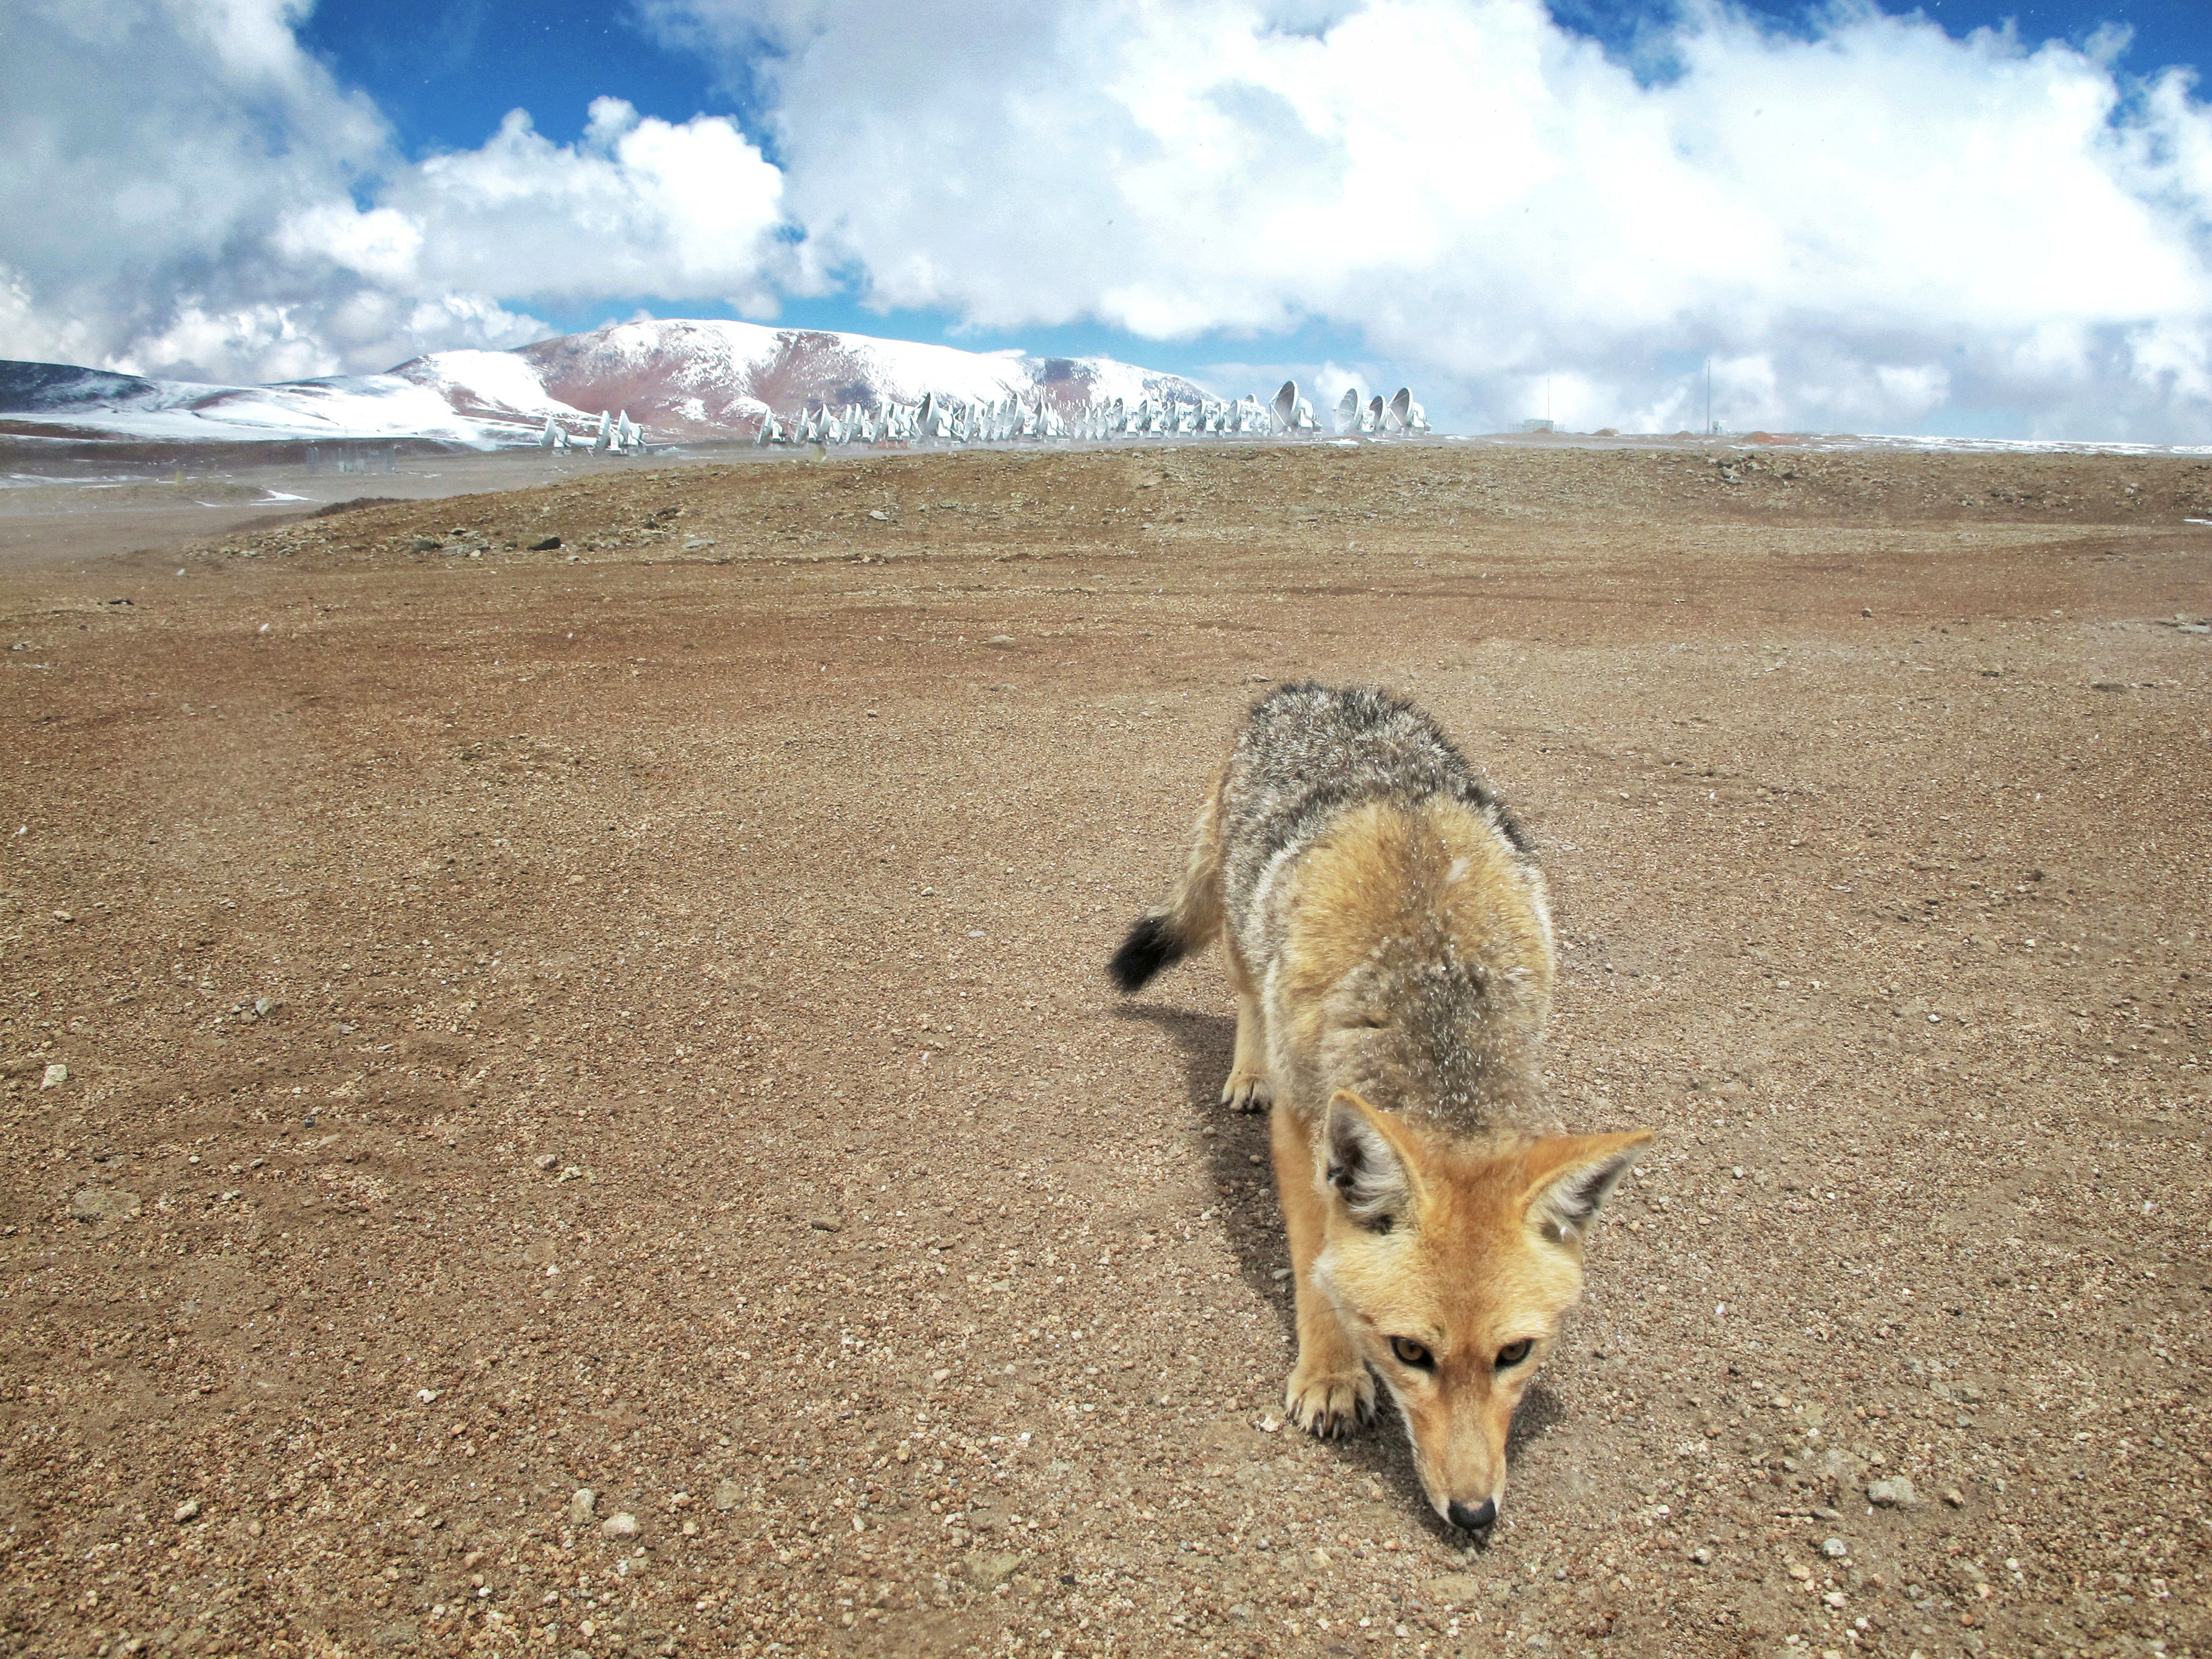

The Chajnantor plateau, a Fox

The Chajnantor plateau, where ALMA antennas are located, is frequently visited by Culpeo foxes (Lycalopex culpaeus), who feed on rodents, hares, birds, lizards and to a lesser extent on plants.

Credit: Ralph Bennett - ALMA (ESO / NAOJ / NRAO)